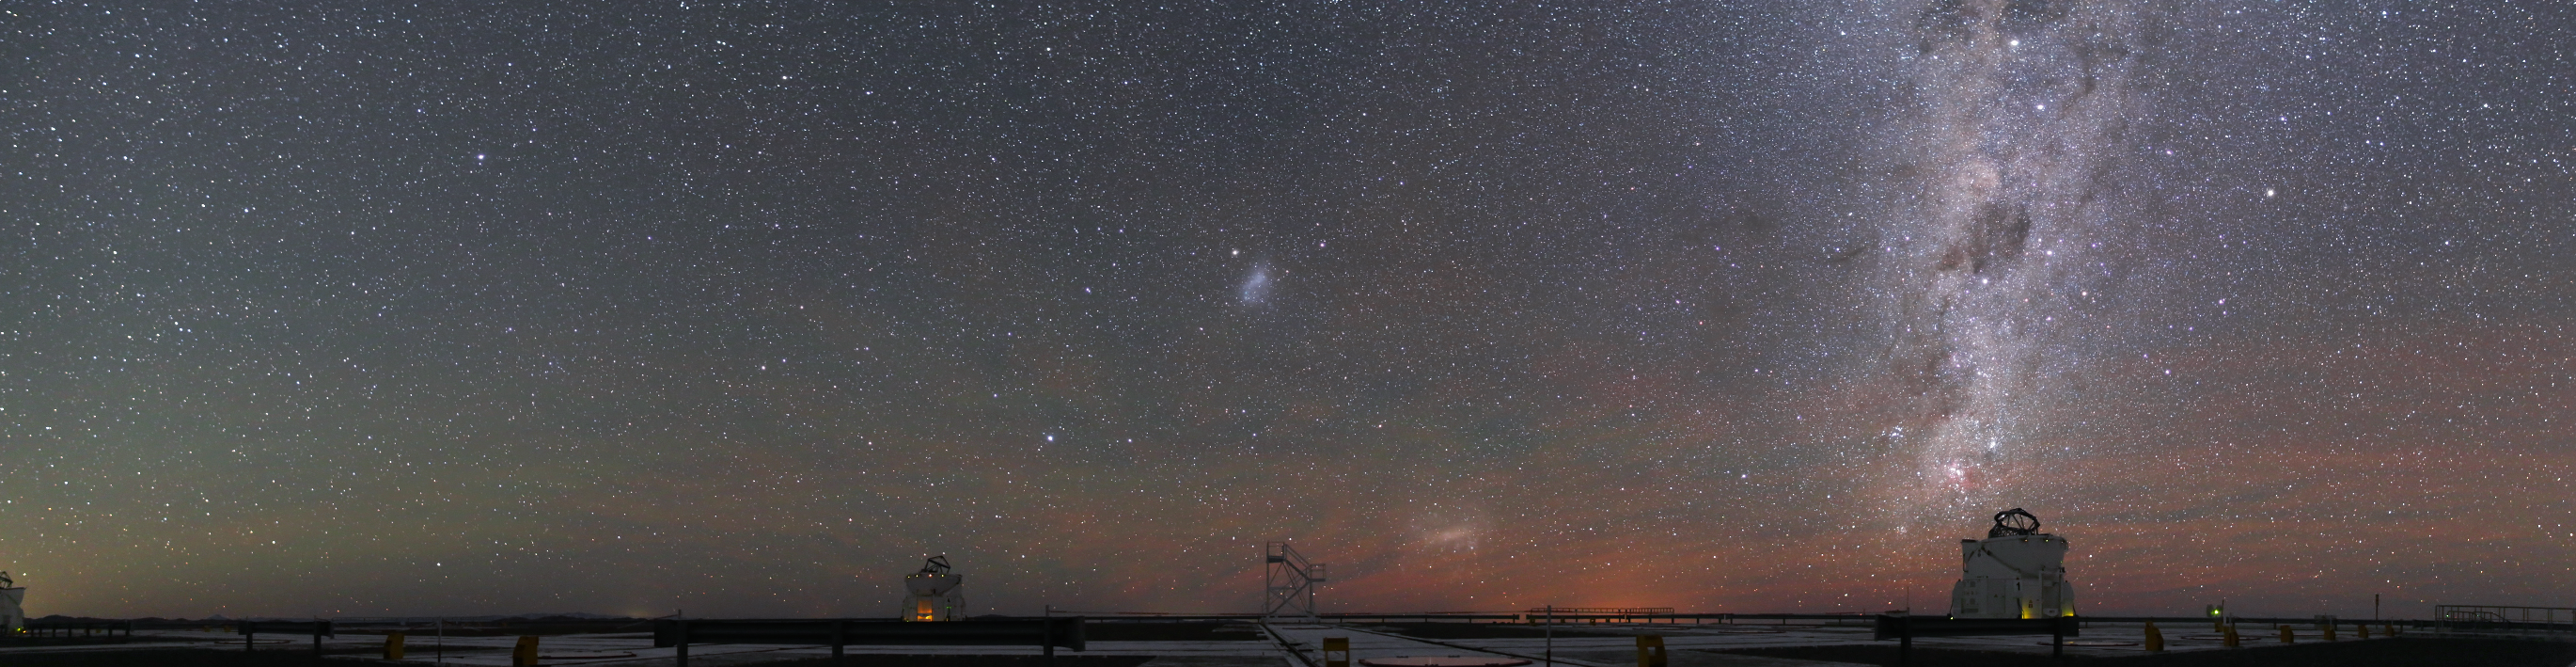

Ongoing observations

The Auxiliary Telescopes at the Paranal Observatory are observing the night sky, which is illuminated by the Milky Way.

Credit: R. Wesson/ESO